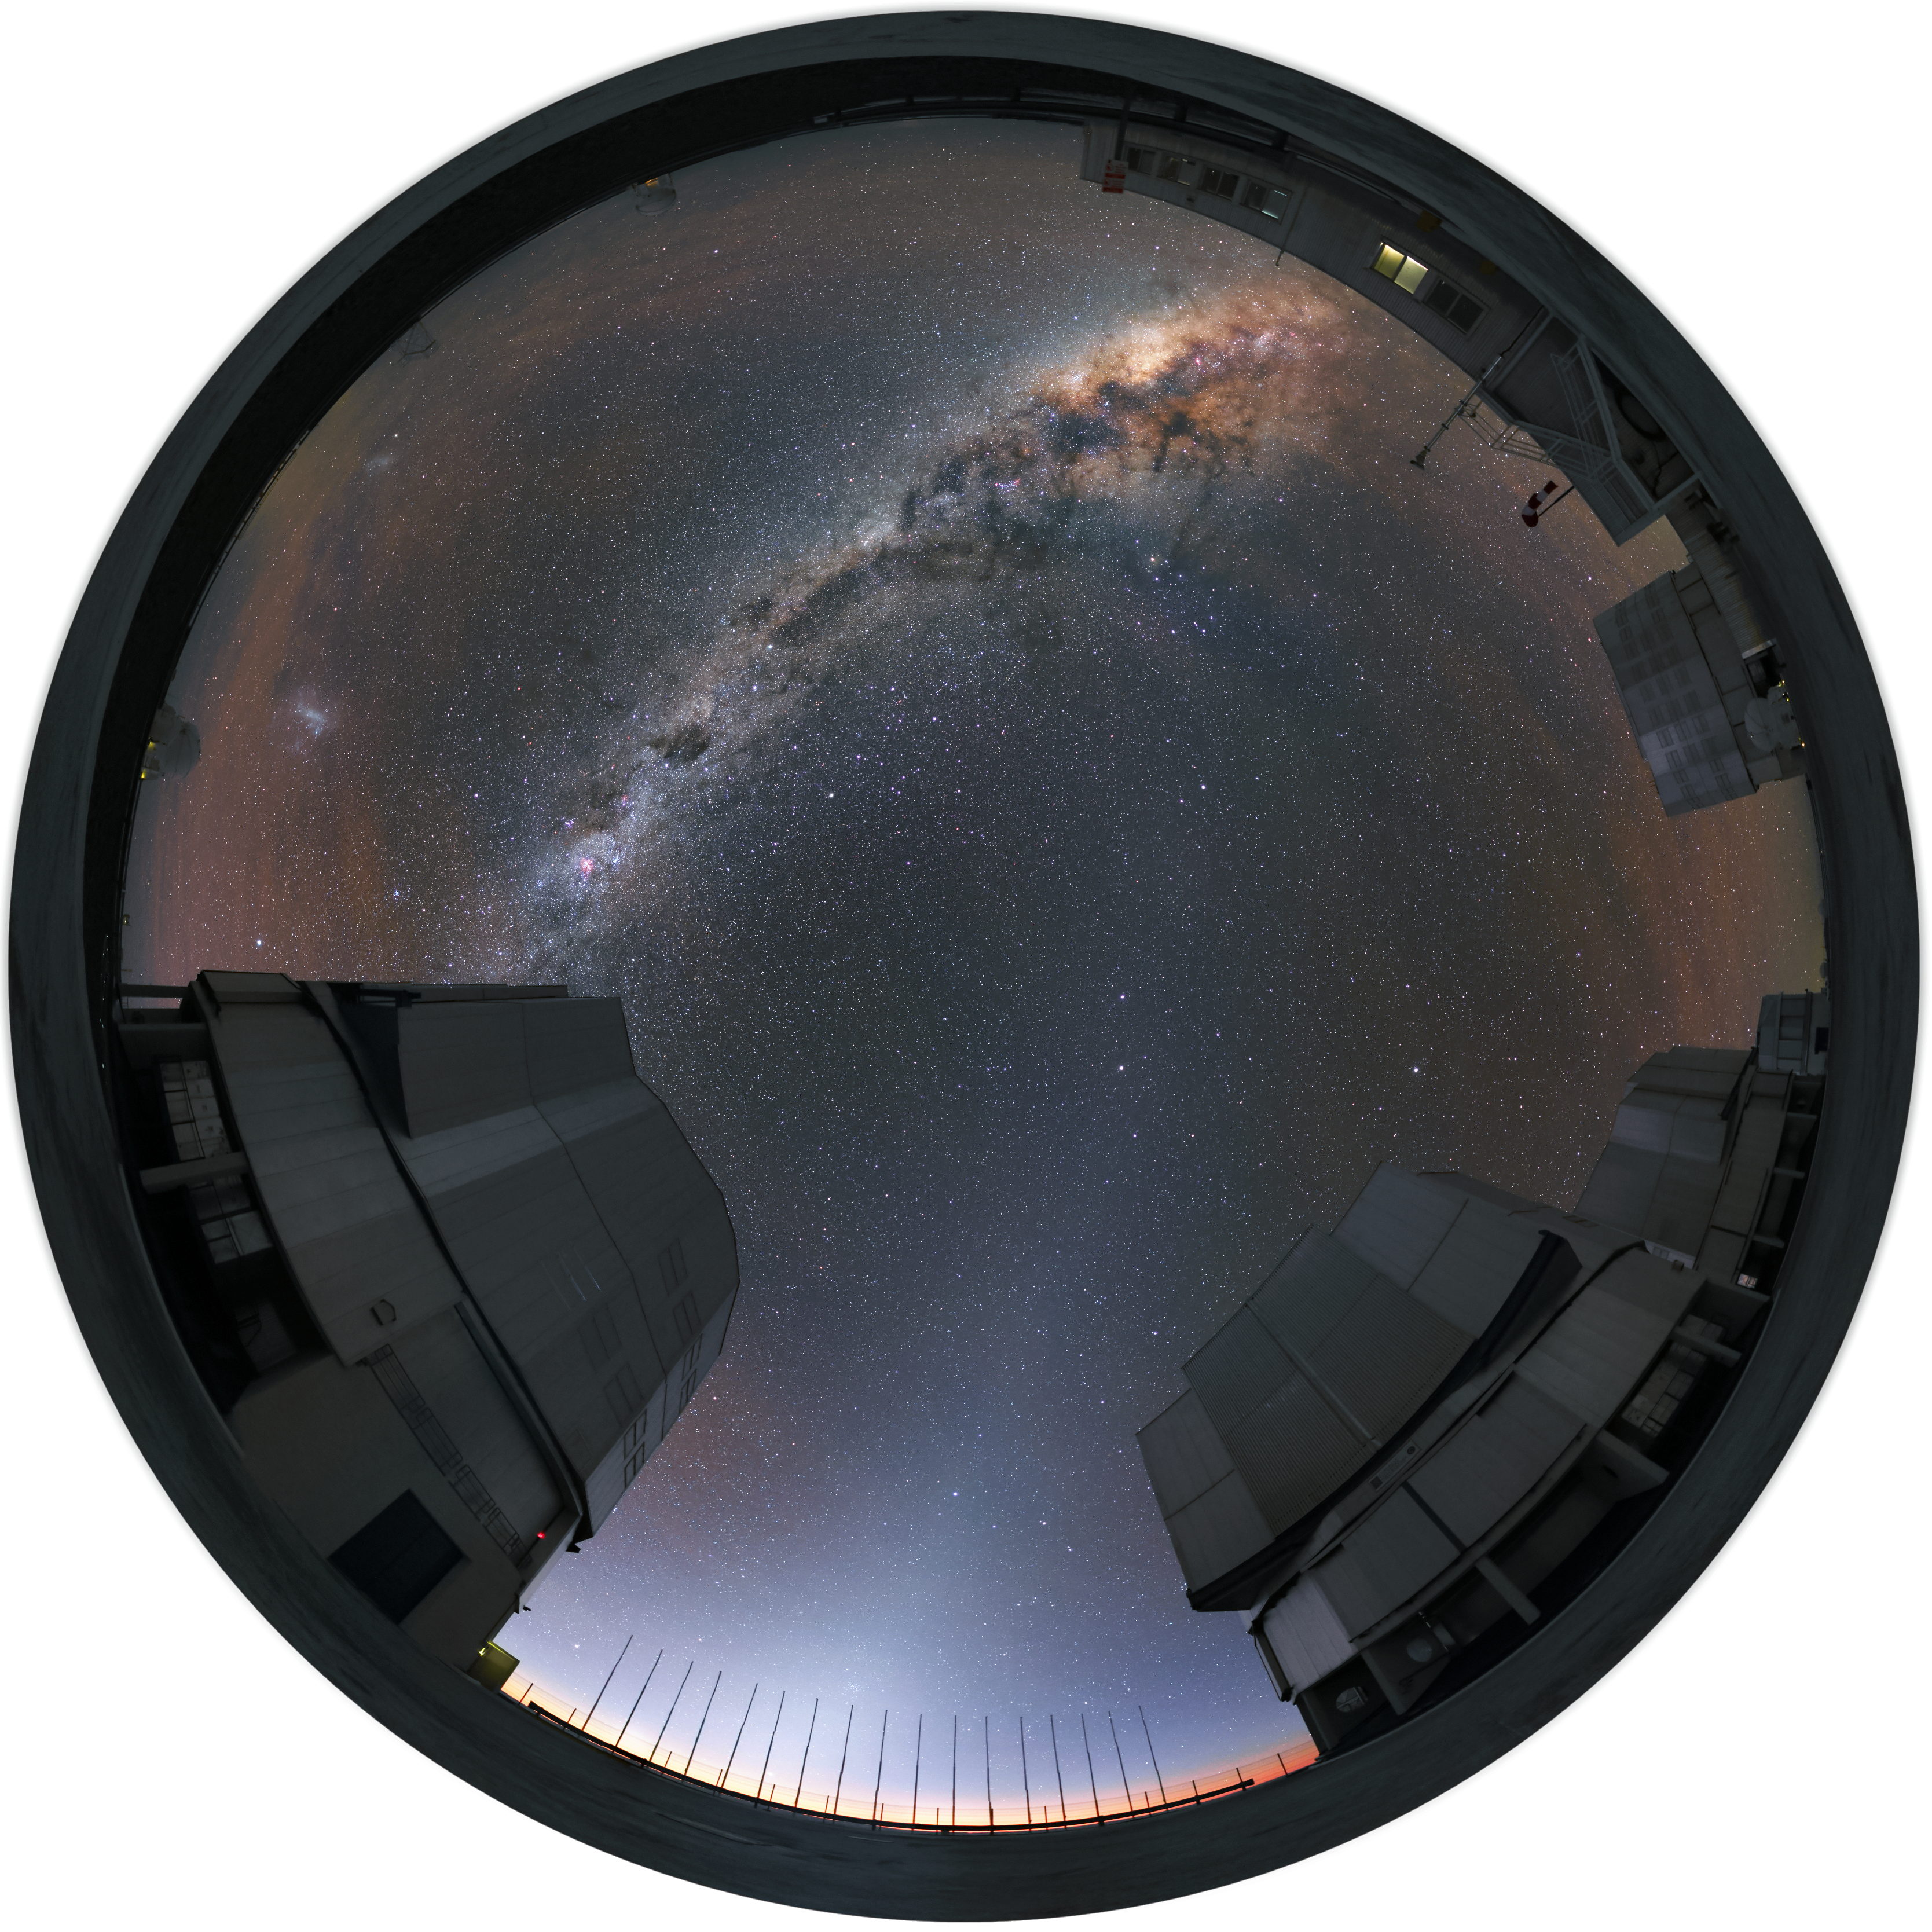

ANTU, KUEYEN, MELIPAL and YEPUN

This fish-eye image was taken at the Paranal Observatory and shows the four Unit Telescopes of the Very Large Telescope (VLT), named ANTU, KUEYEN, MELIPAL and YEPUN in the Mapuche language of the indigenous people of south-central Chile. The Milky Way is splashed across the sky between them.

Credit: R. Wesson/ESO